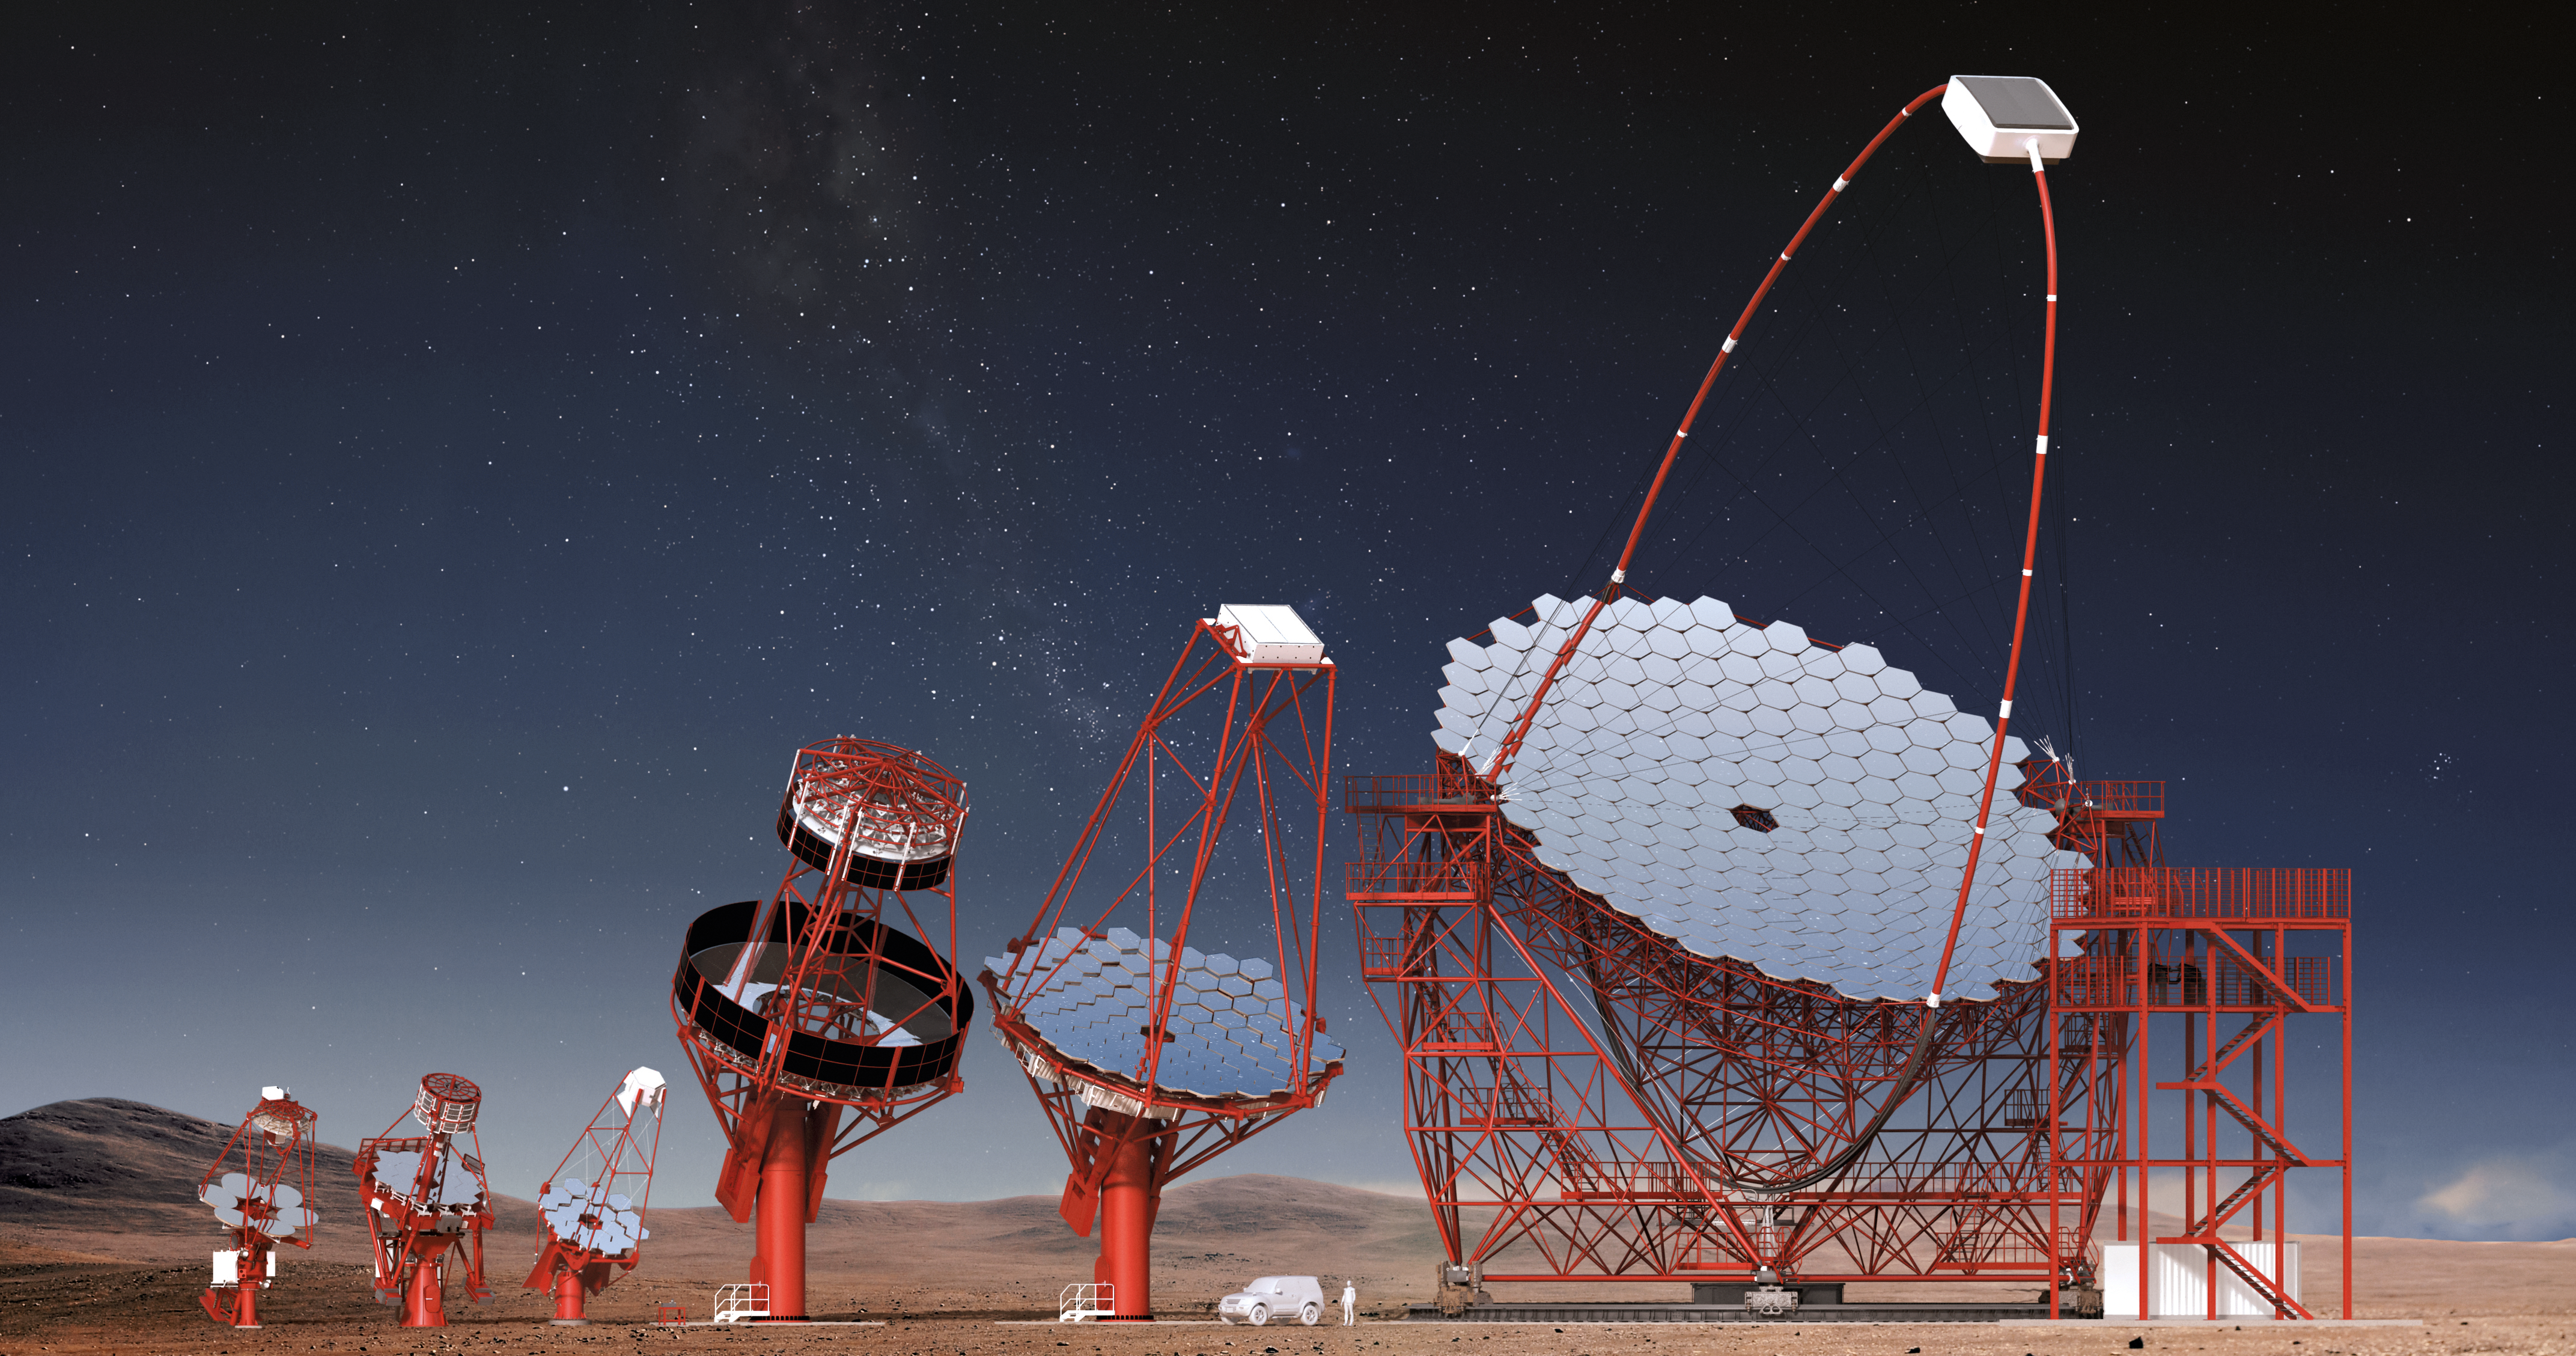

Proposed CTA Telescopes

Three classes of telescope types are required to cover the full CTA energy range (20 GeV to 300 TeV). For its core energy range (100 GeV to 10 TeV), CTA is planning 40 Medium-Sized Telescopes (MSTs). Eight Large-Sized Telescopes (LSTs) and 70 Small-Sized Telescopes (SSTs) are planned to extend the energy range below 100 GeV and above a few TeV.

Credit: CTAO